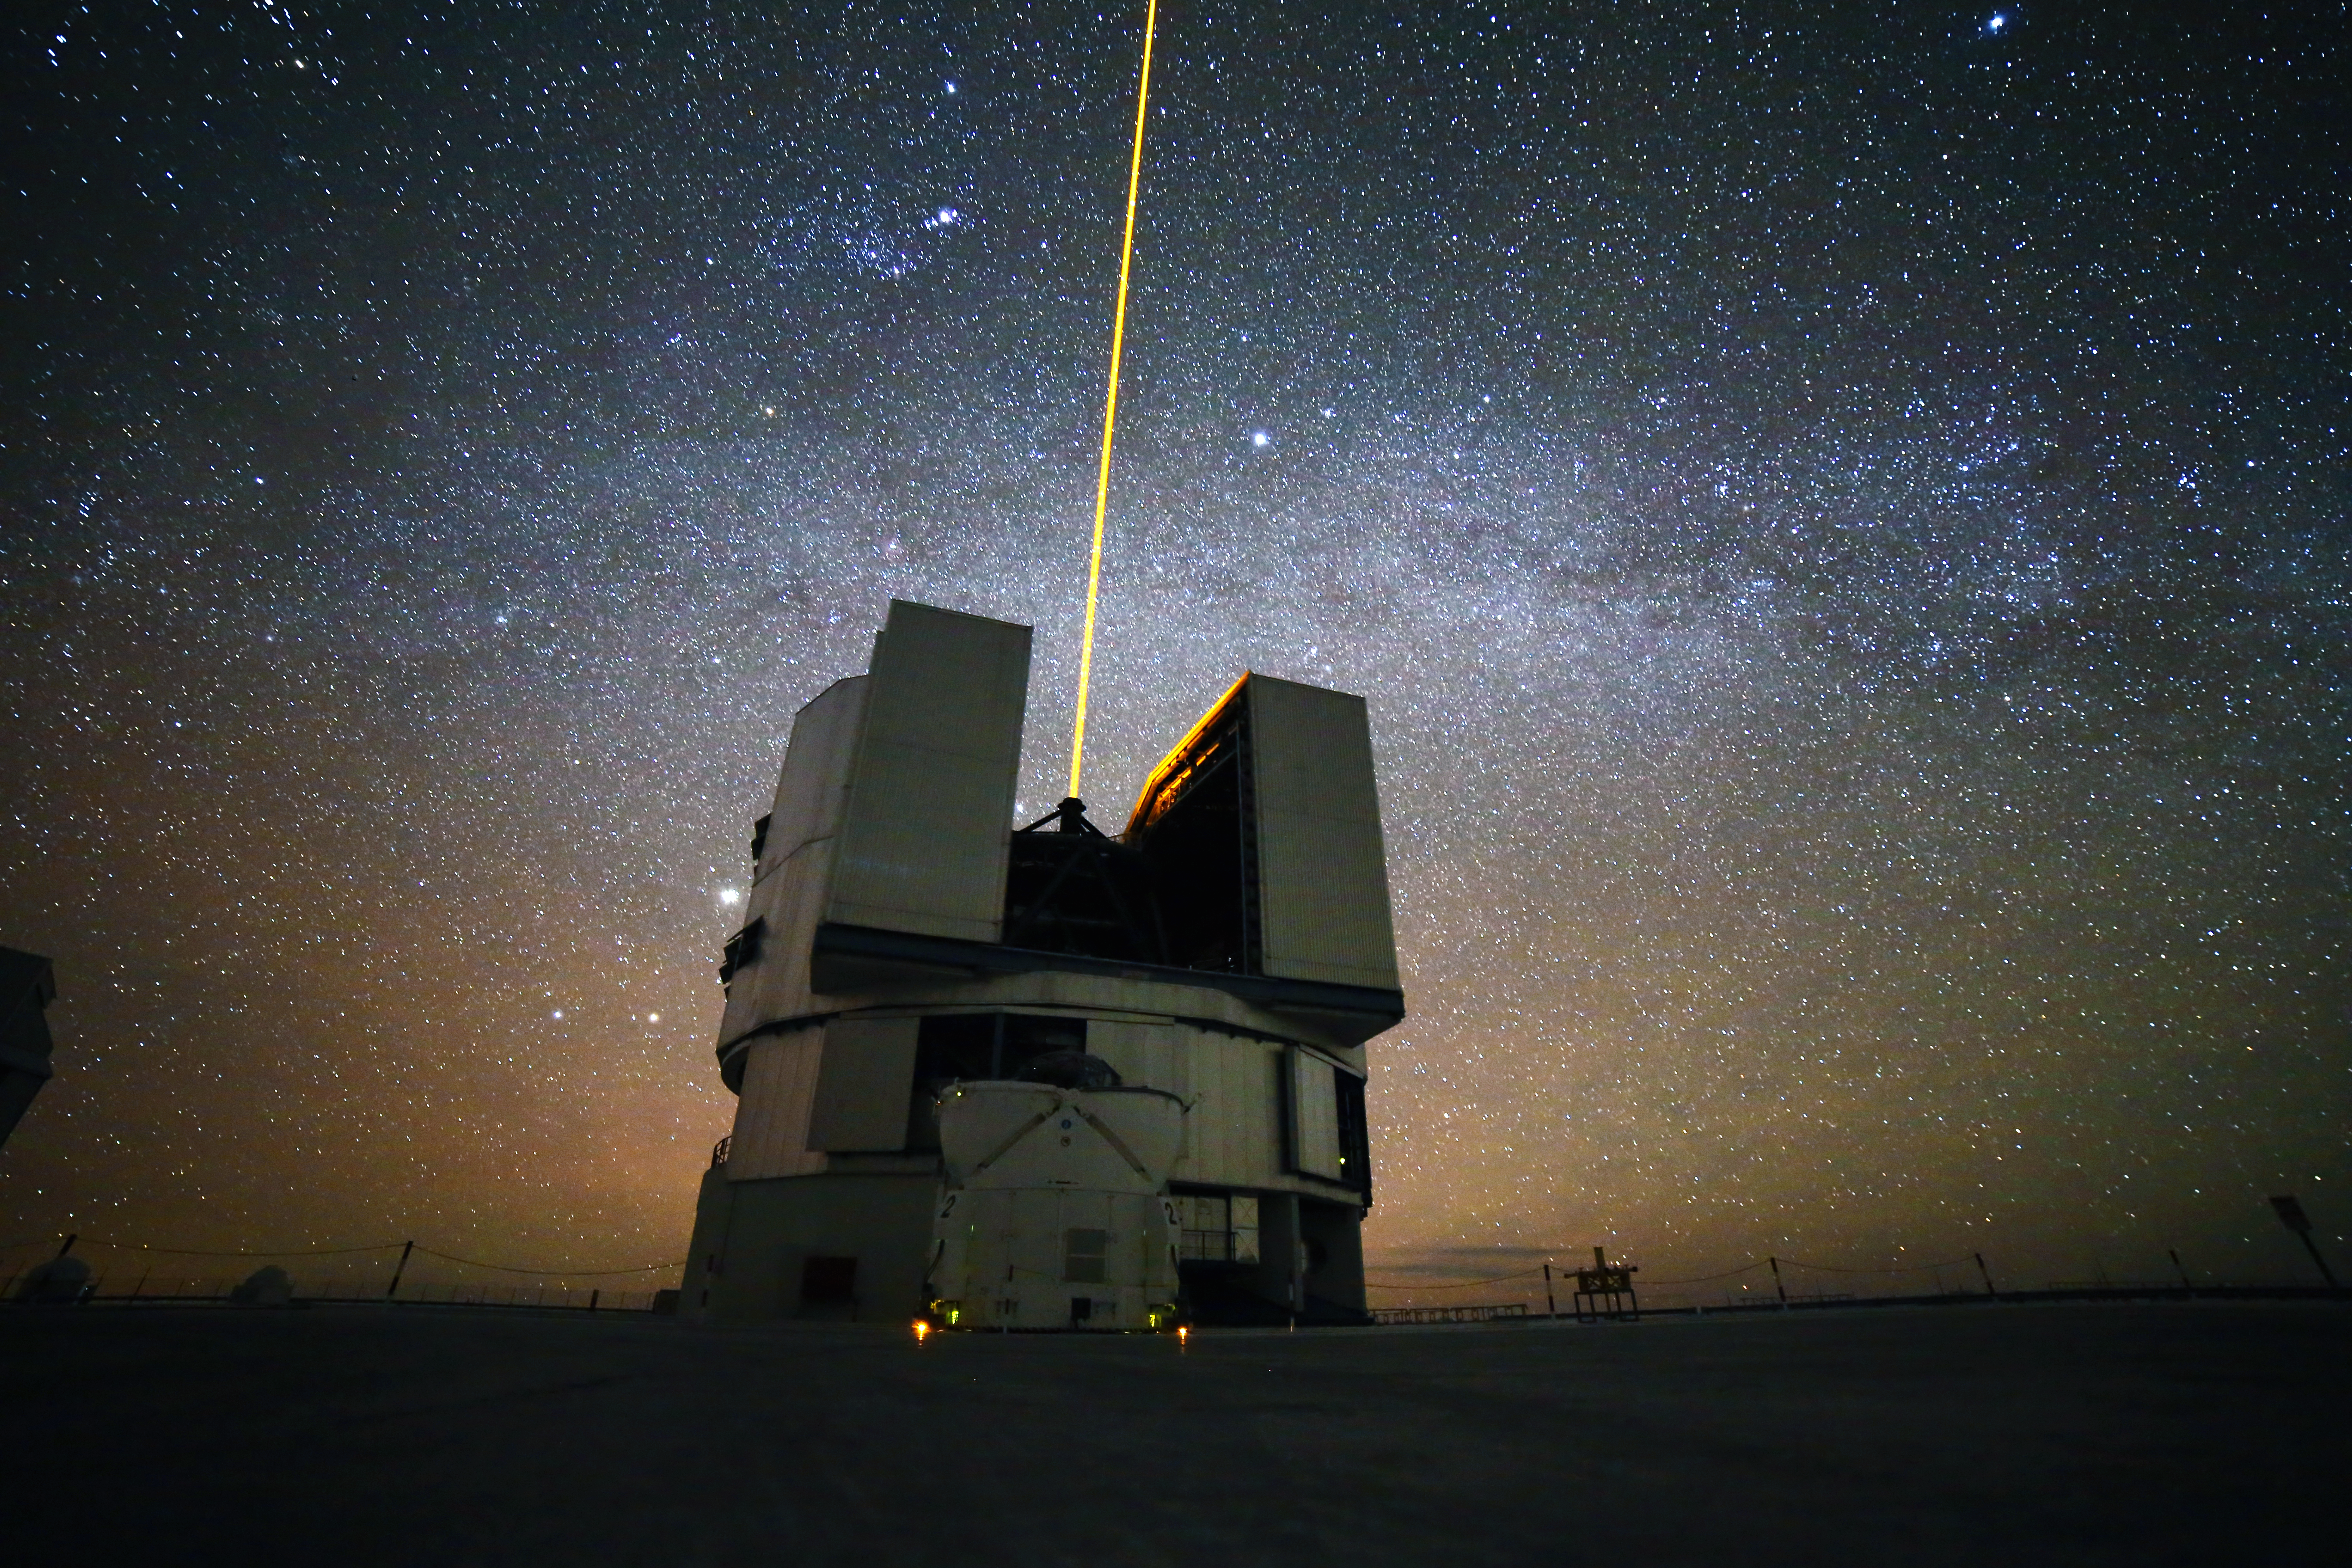

The Milky Way over UT4

Yepun (UT4) fires its laser at Paranal Observatory, May 2013.

Credit: R. Wesson/ESO